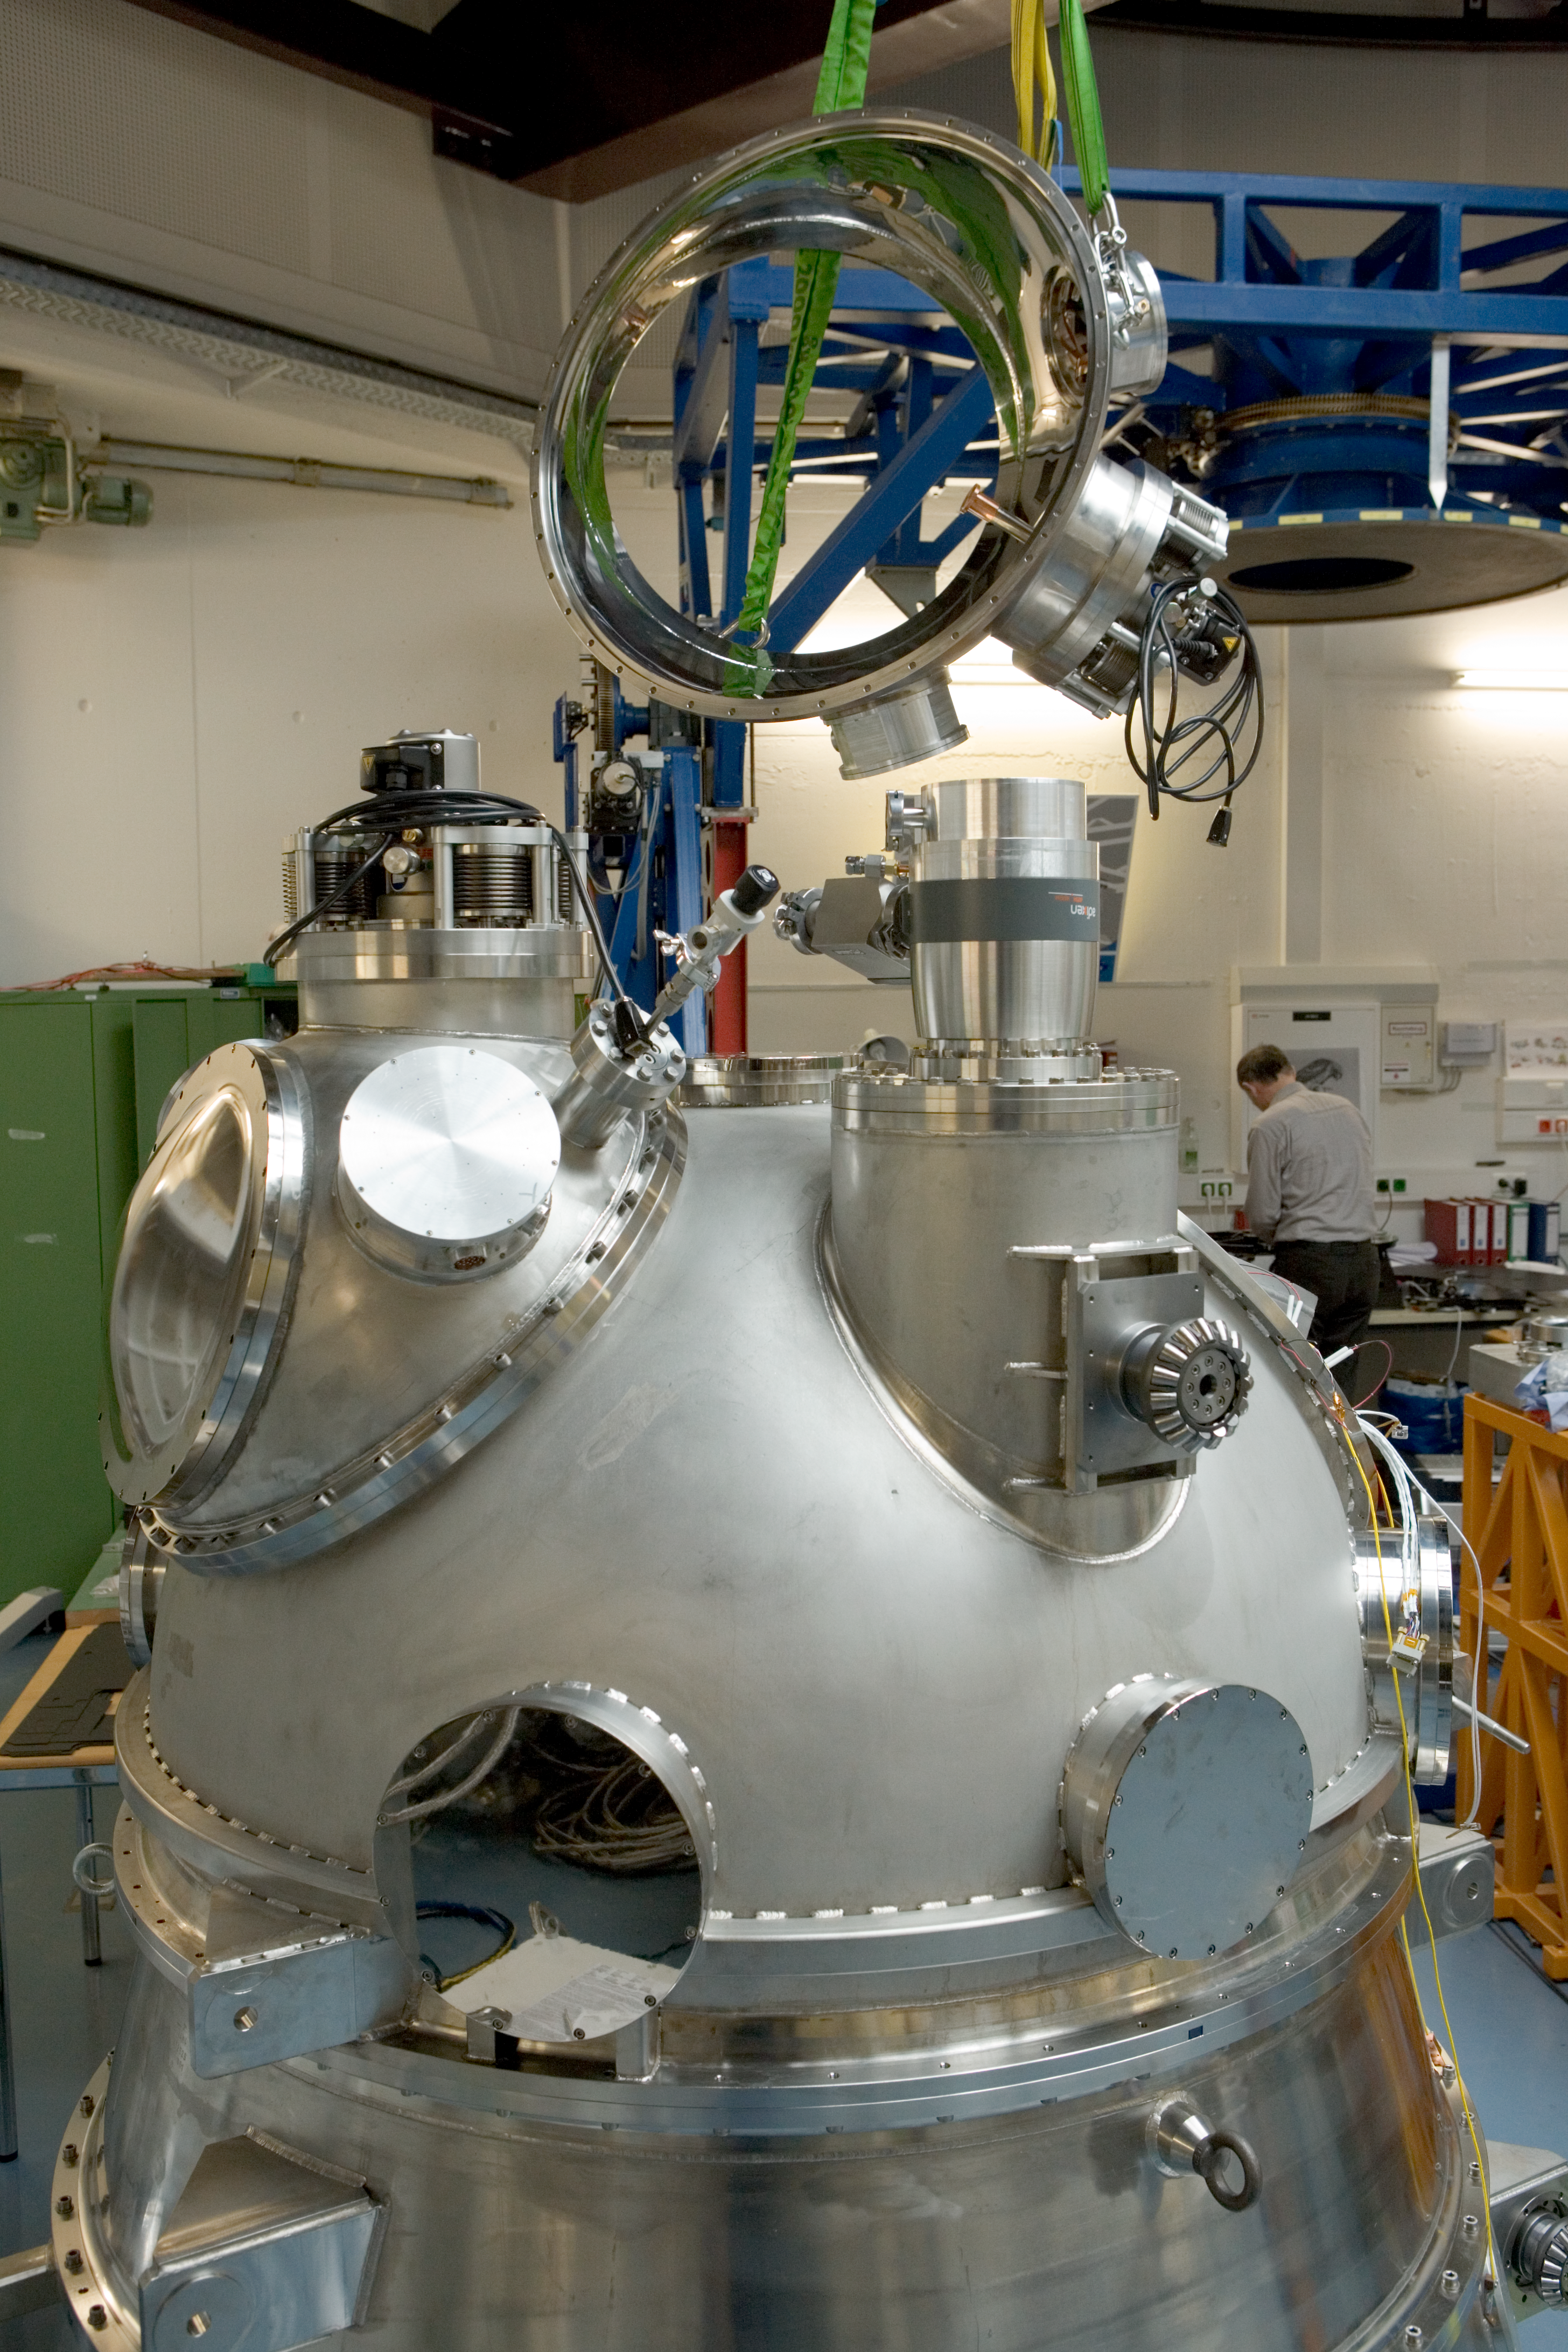

HAWK-I integration

The HAWK-I instrument in the integration hall at ESO's headquarter in Garching in February 2007.

Credit: ESO